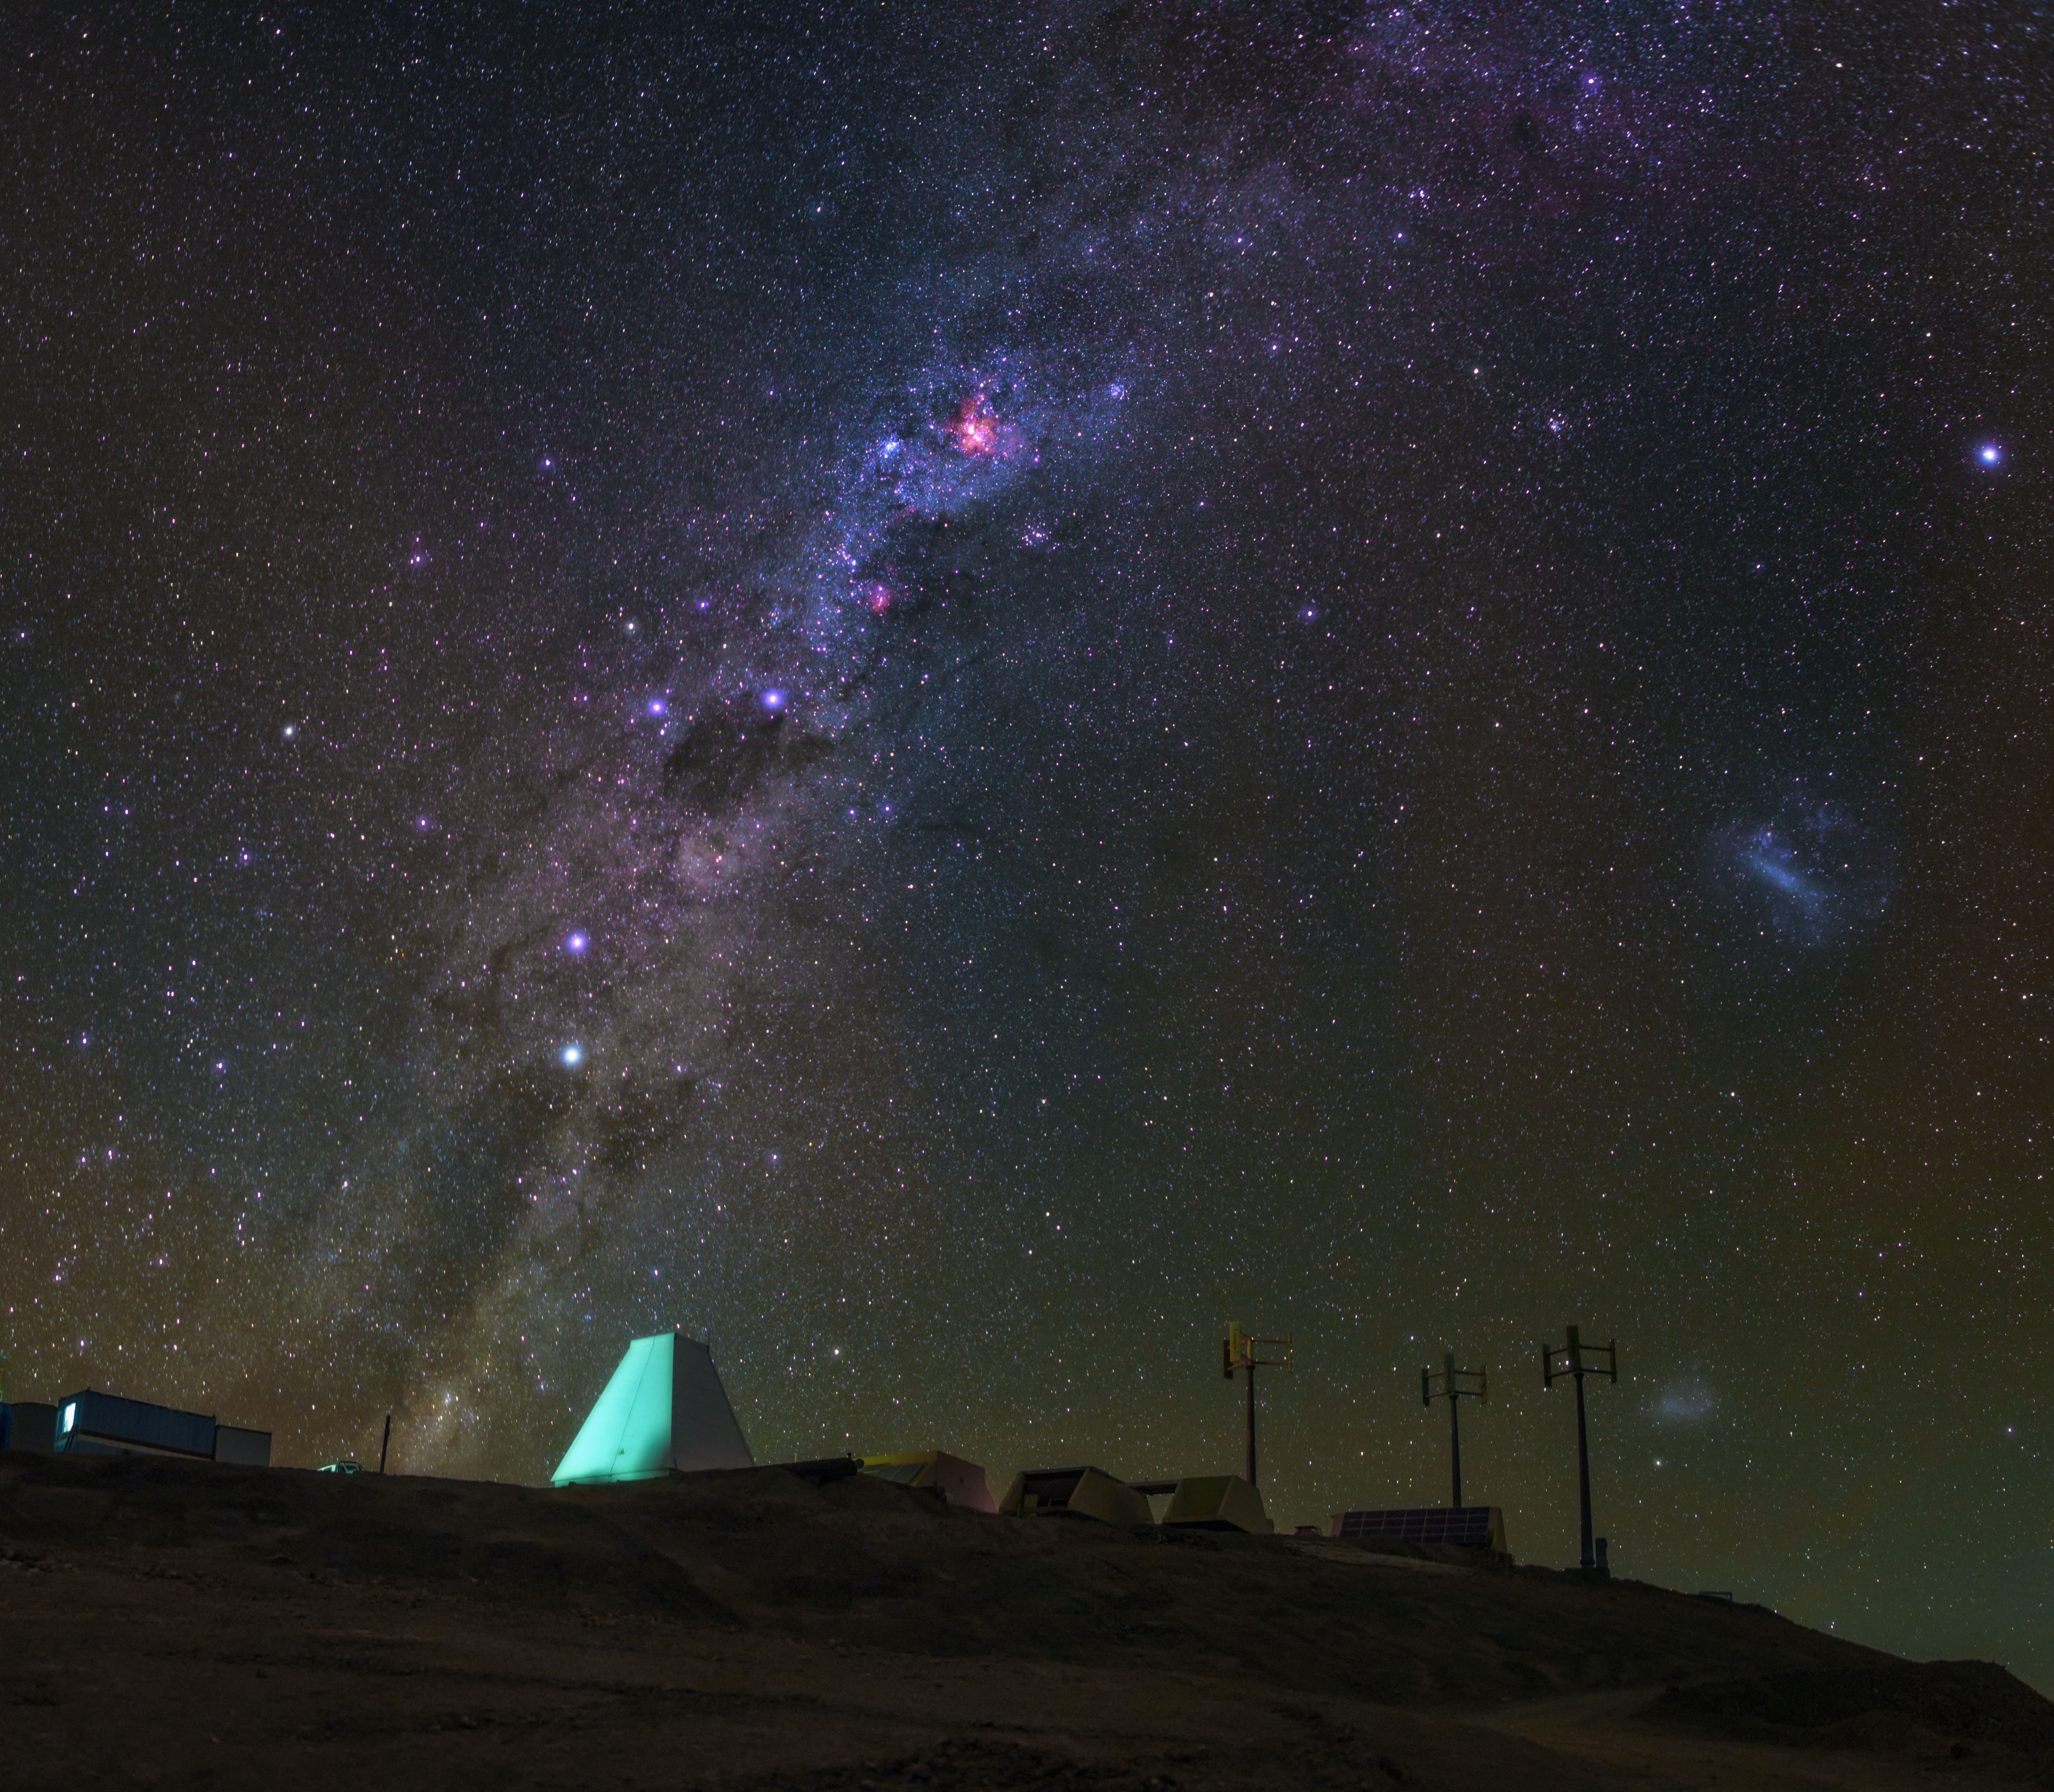

Milky vista

The Milky Way shines over Cerro Murphy.

Credit: ESO/B.Tafreshi (twanight.org)